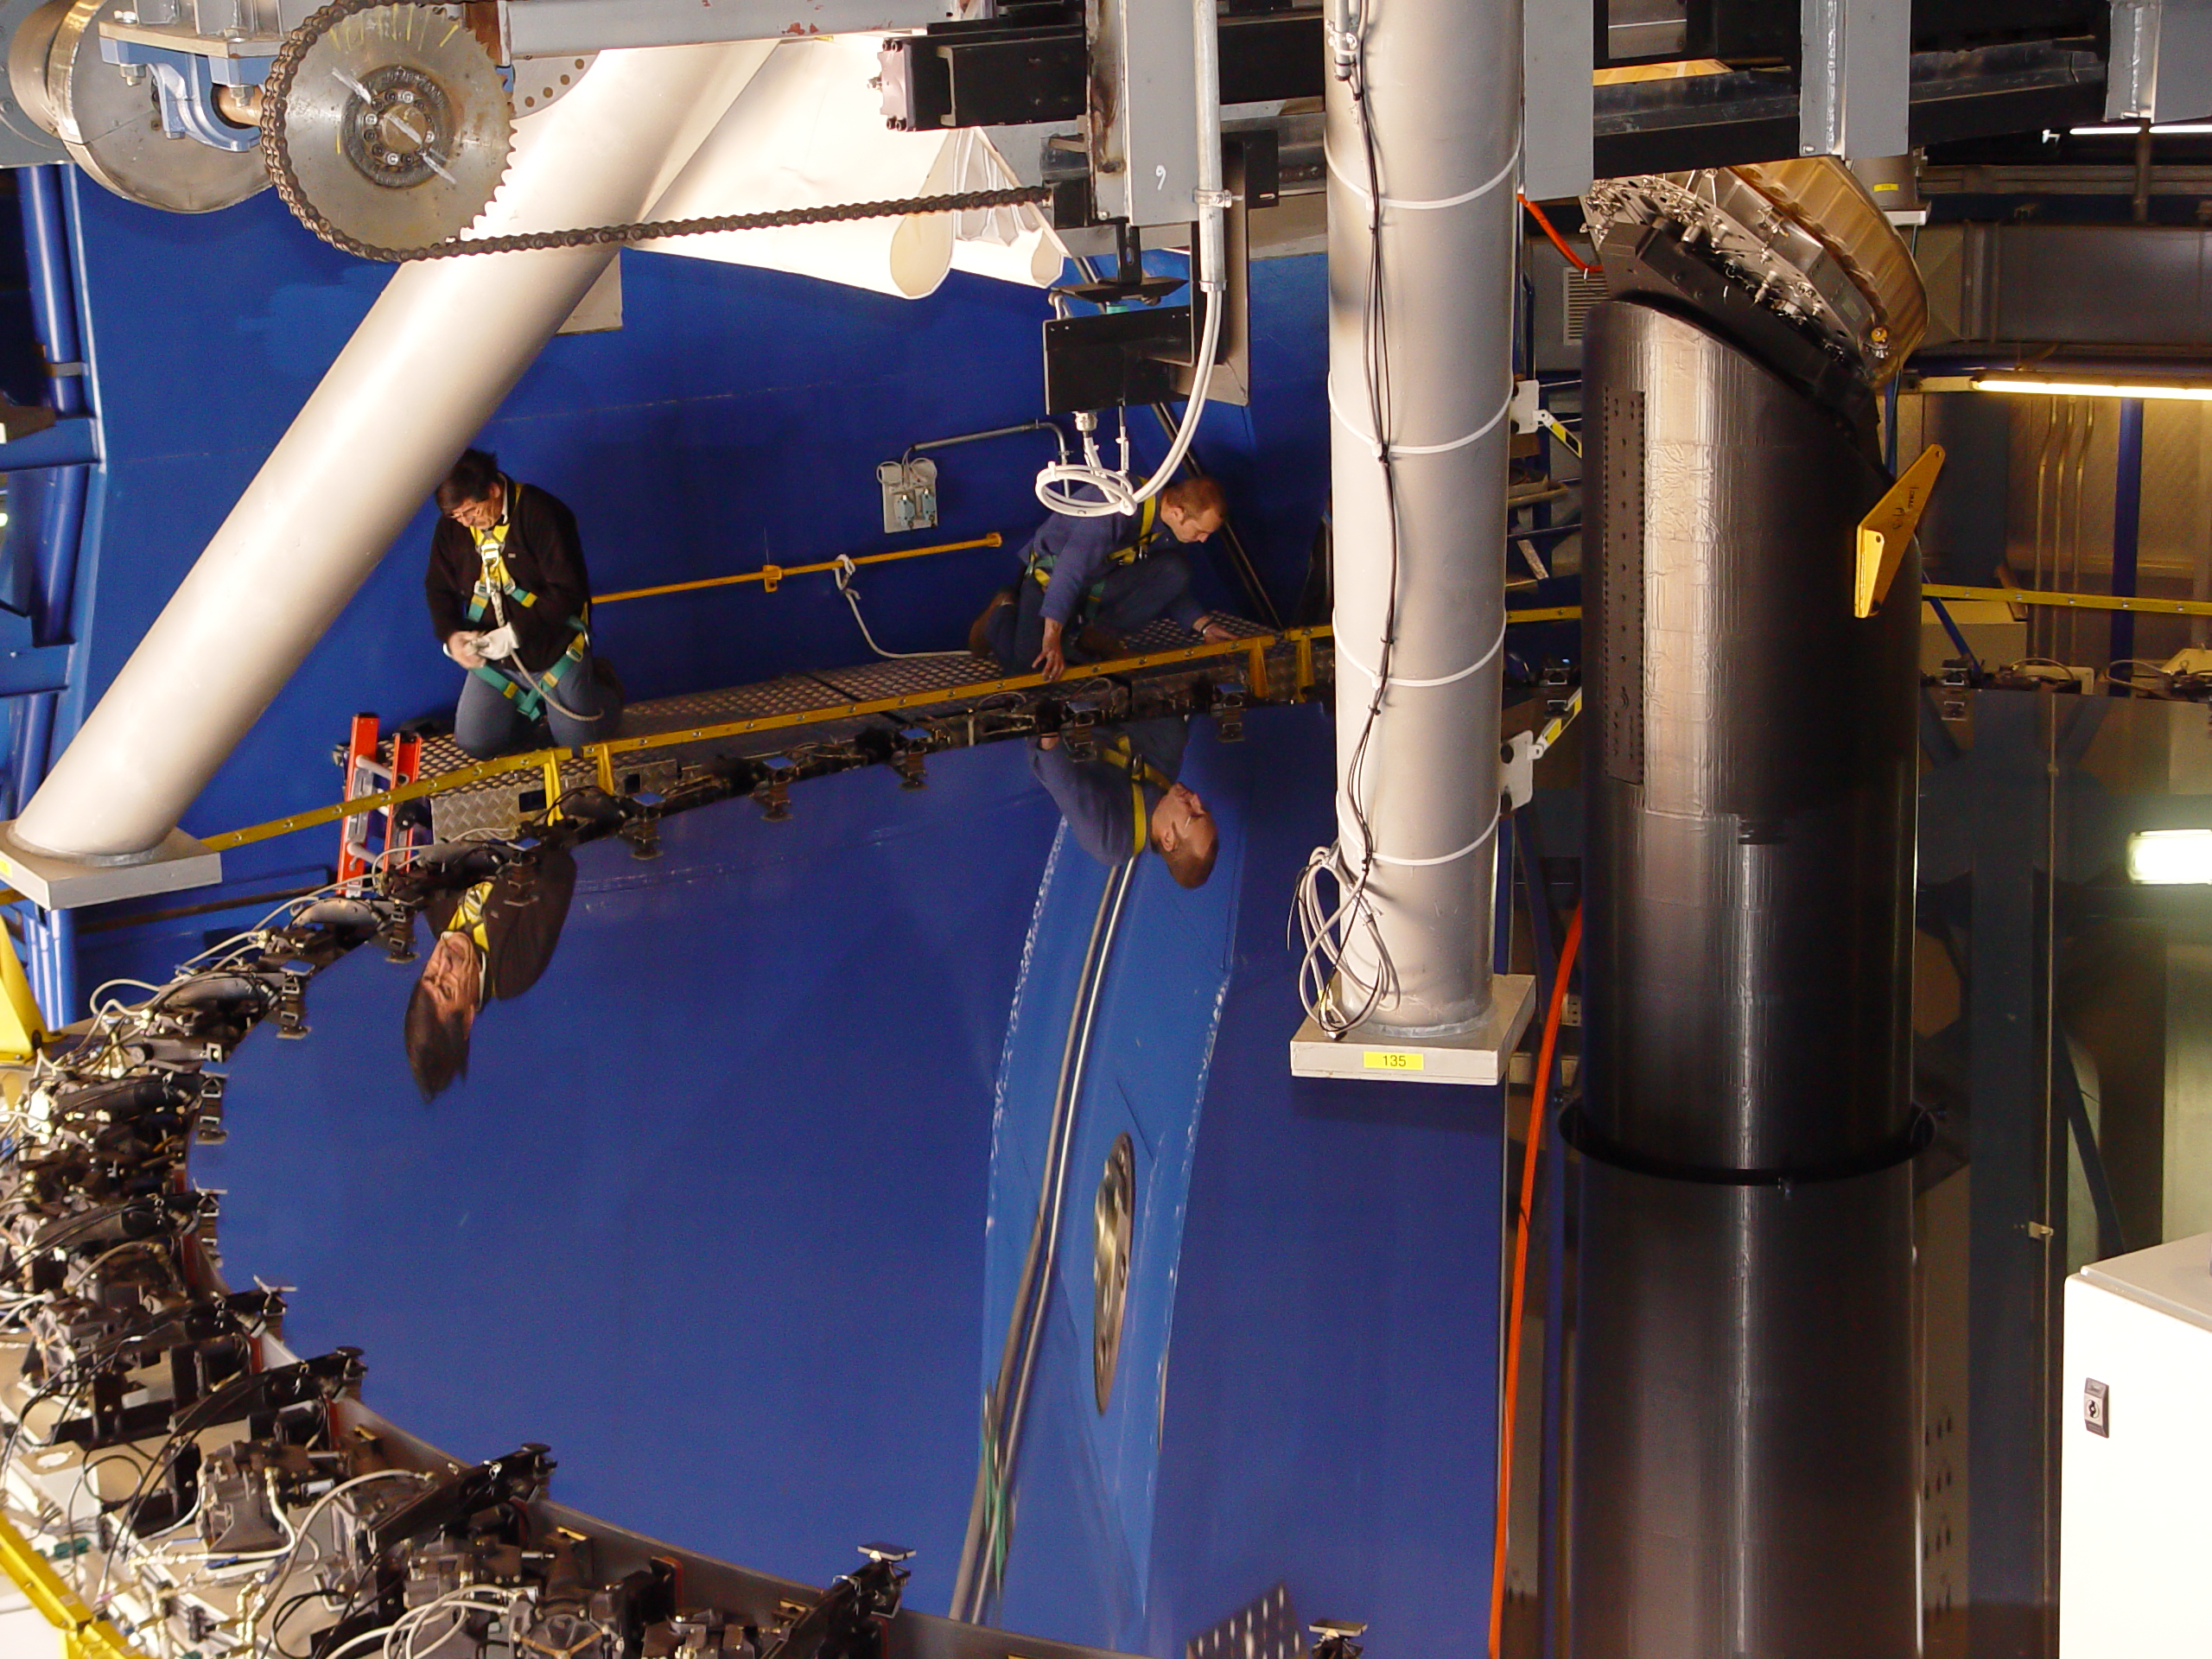

VLT´s UT2 coating

Paranal engineers carefully follow the first step of the UT2 recoating process, when the primary mirror (M1) cell is detached from the telescope structure. The whole cell weights 45 tonnes and leans on a special crane which takes it out of the telescope building. The cleaning of the VLT´s M1s is a very delicate operation which takes place every 18 months and consists in removing the reflective aluminum layer by chemical washing and then recoating the mirror.

Credit: ESO